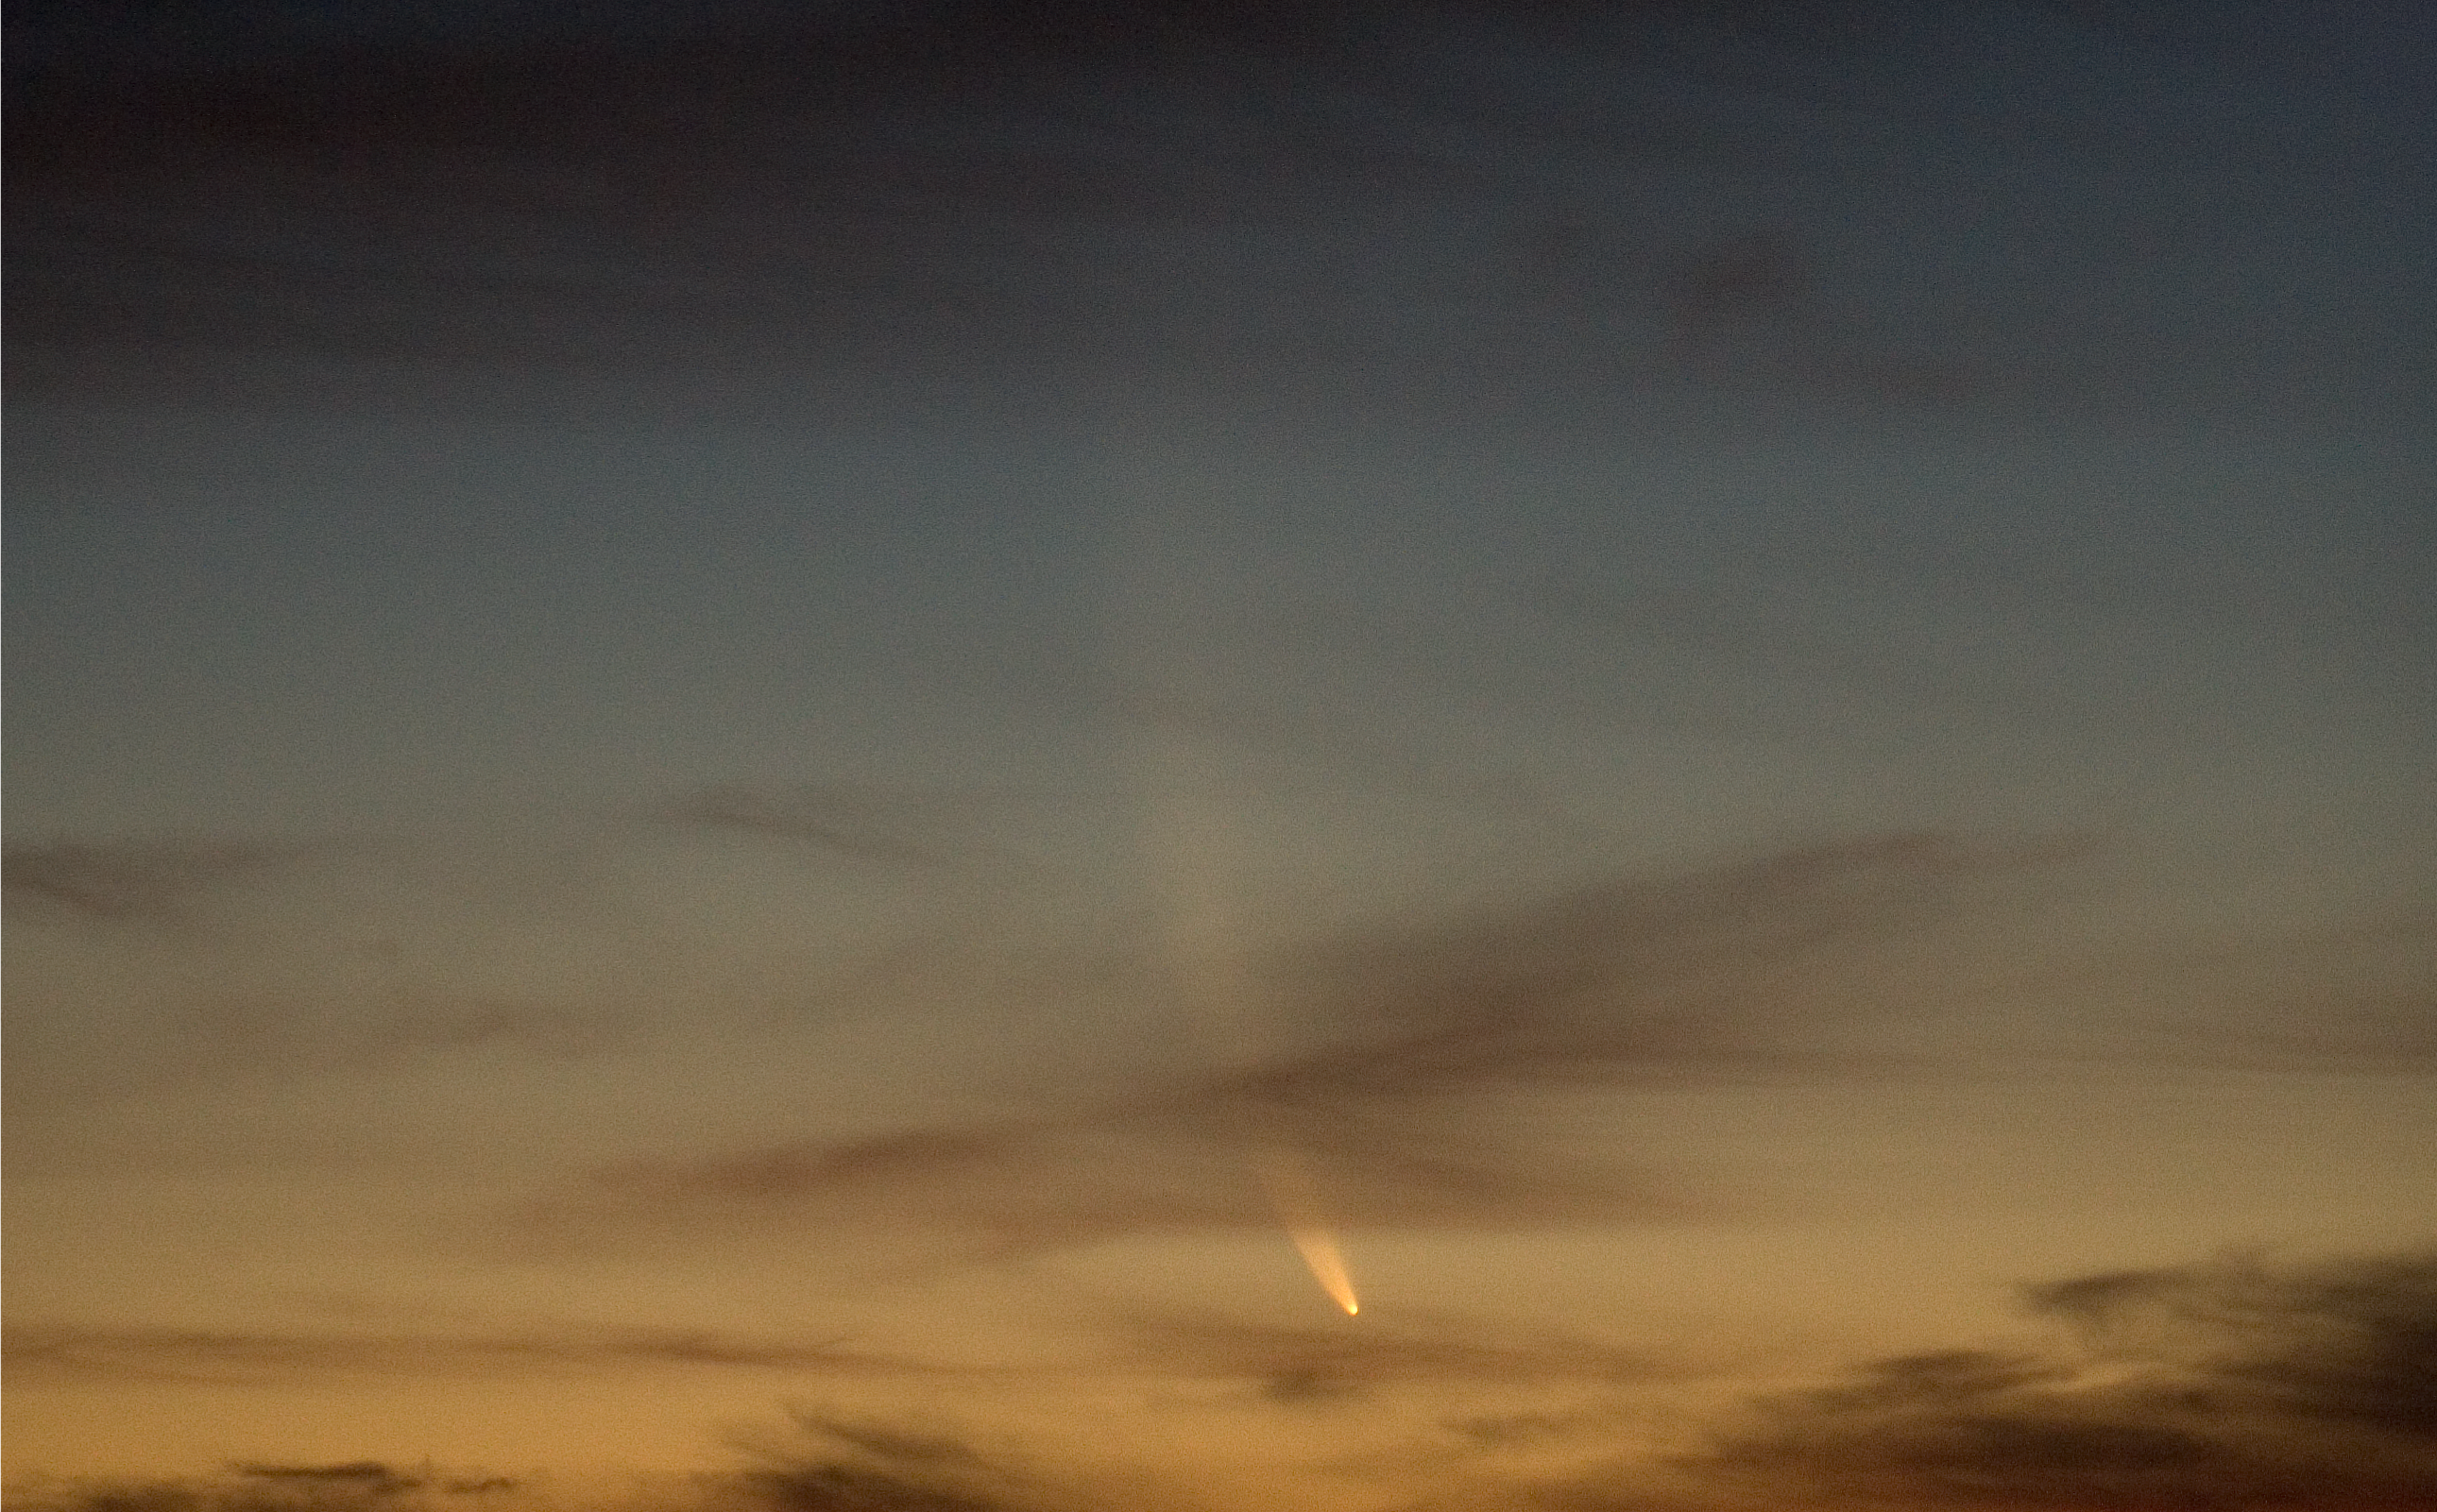

Comet McNaught

The Comet McNaught observed in the evening of 17 January 2007 from Paranal.

Credit: ESO